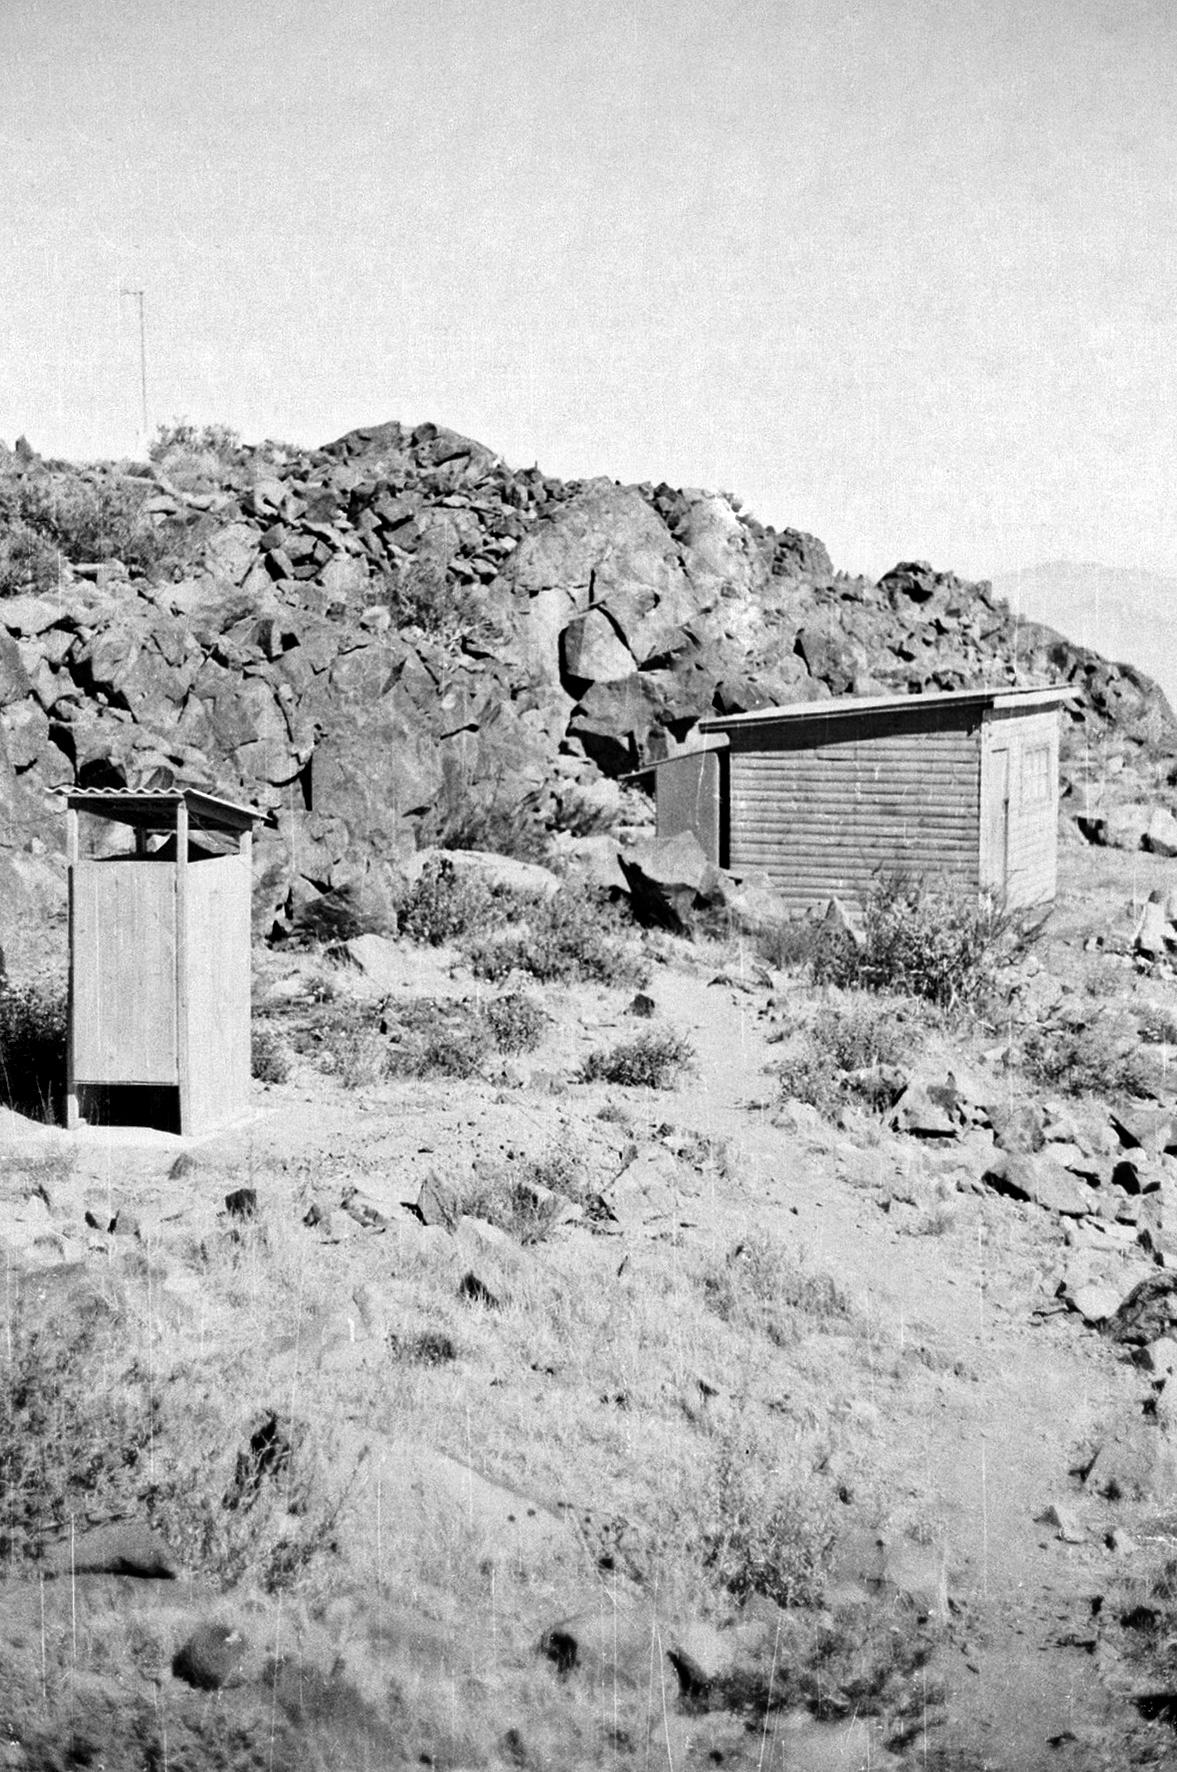

Constrion of La Silla observatory

La Silla observatory under construction (May 1965 - December 1969).

Credit: ESO